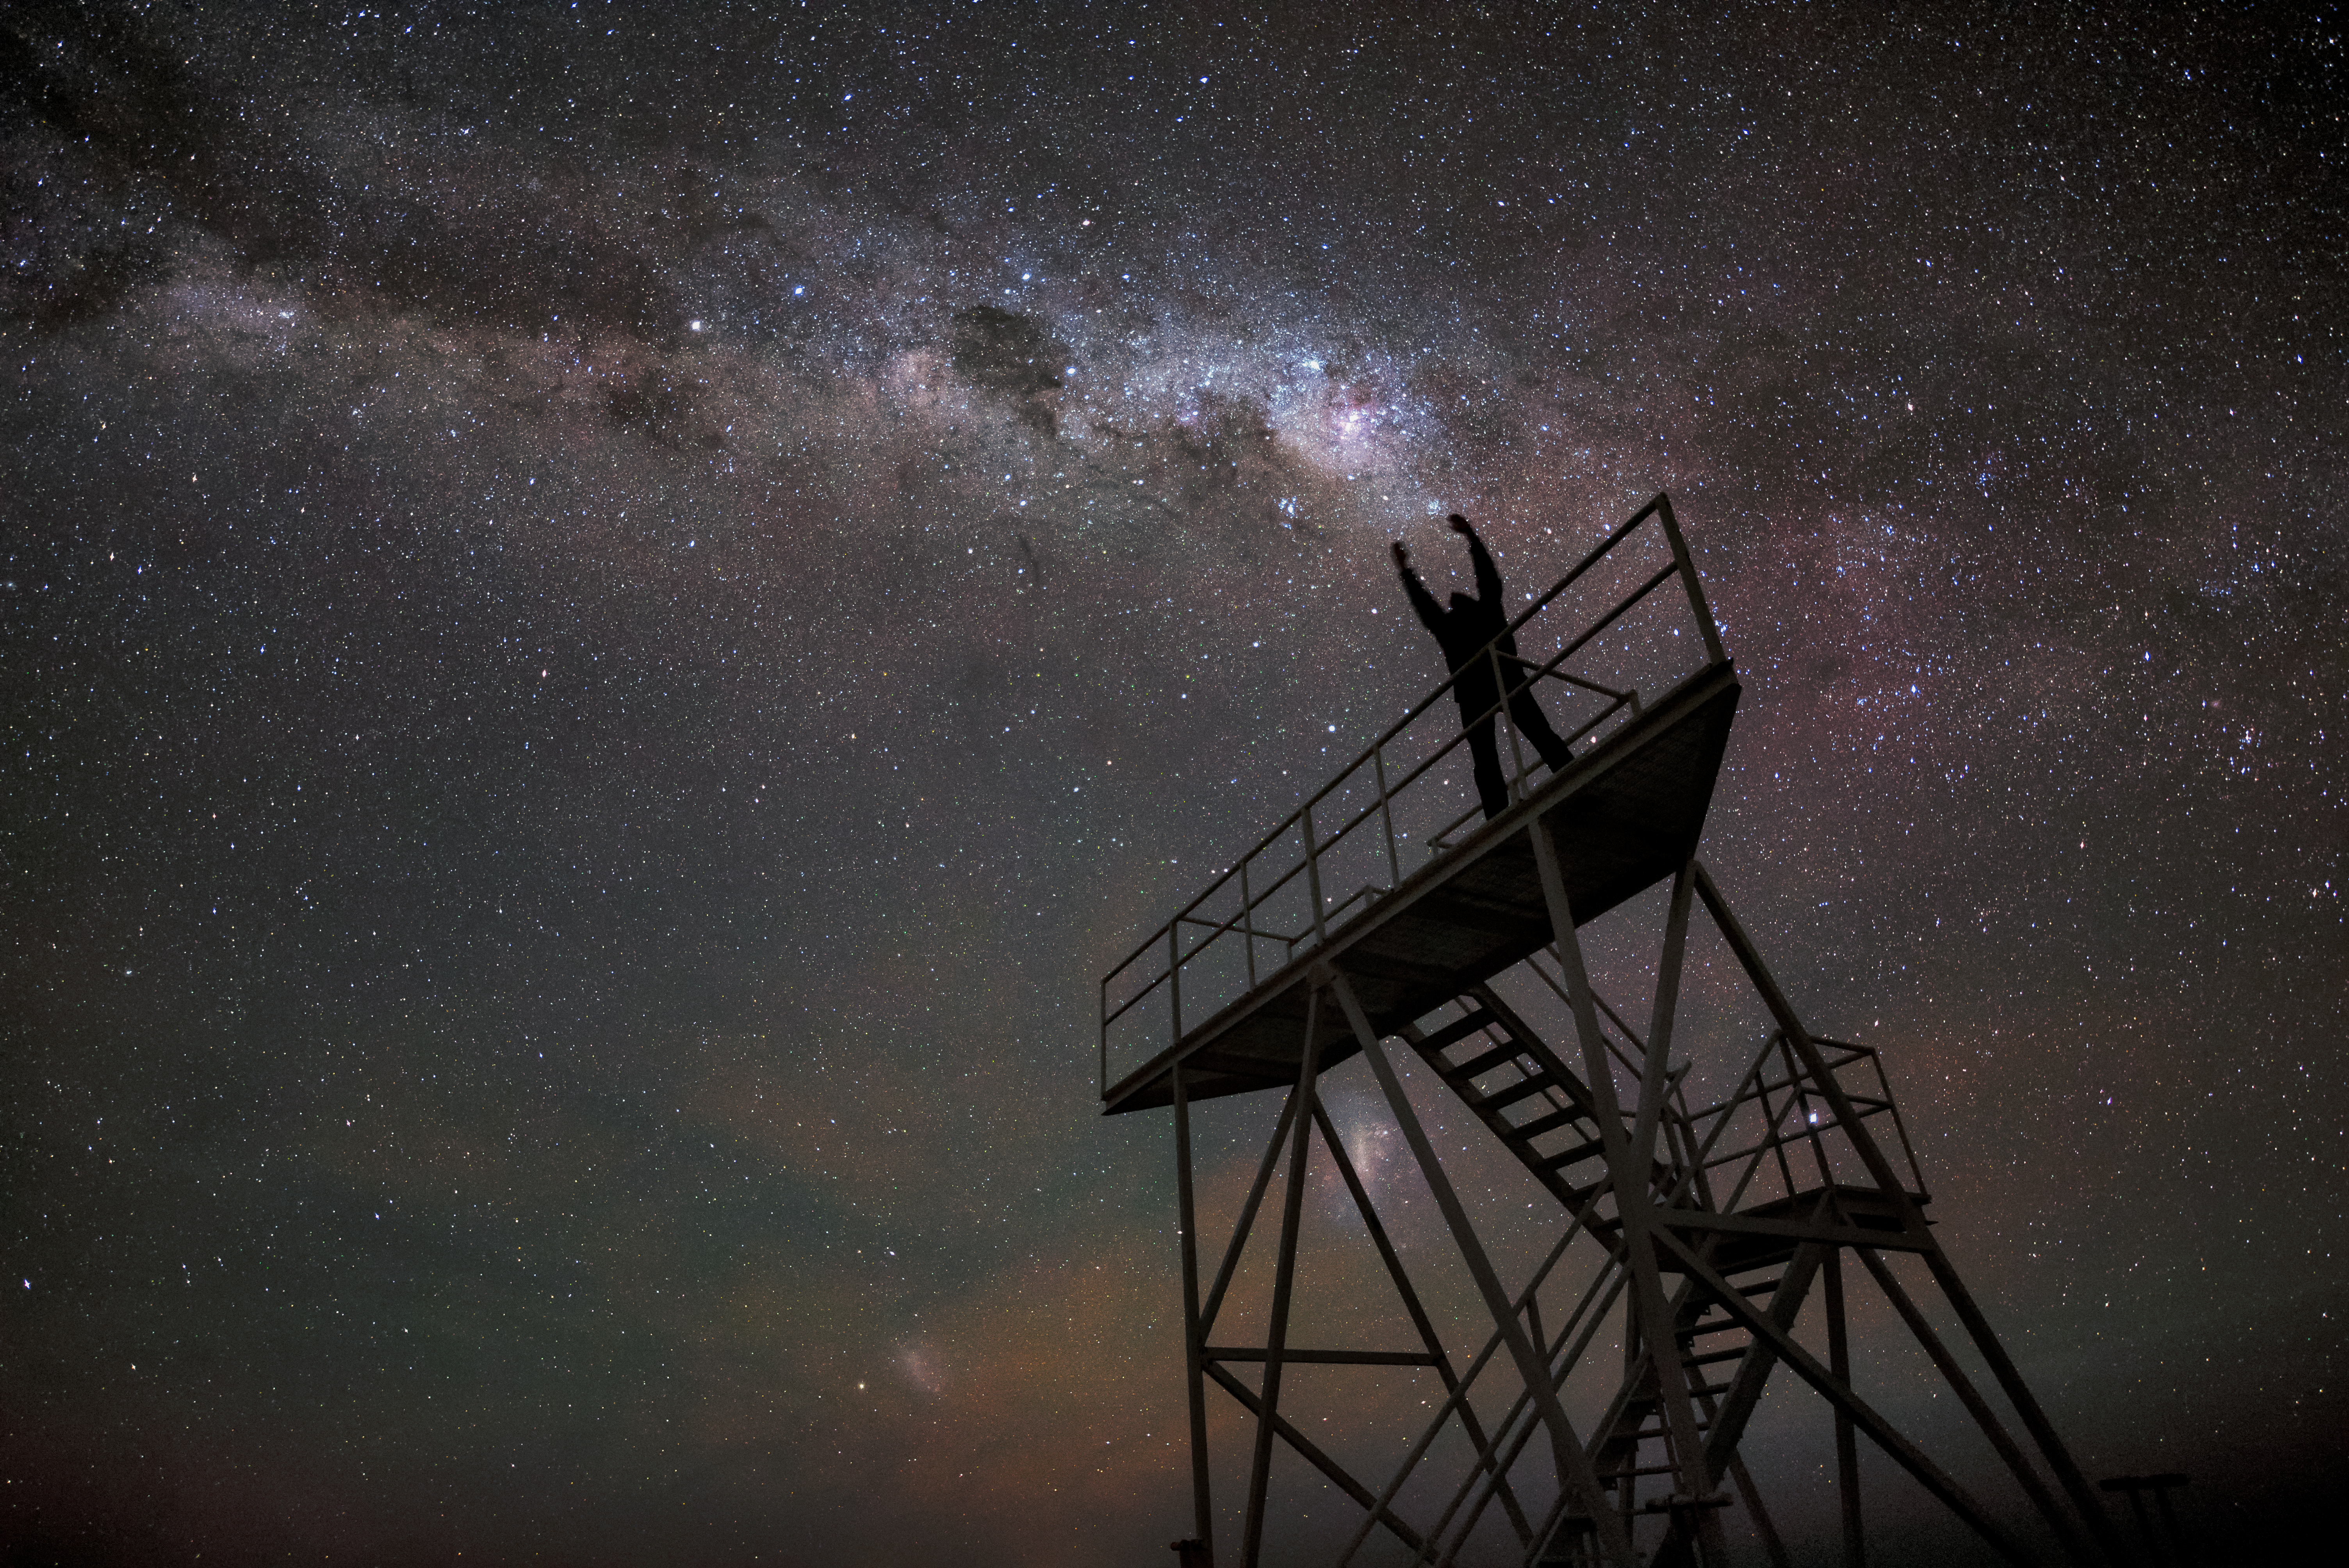

Reaching for the stars

At ESO's Paranal Observatory in Chile, the extreme altitude high up in the Atacama leads to crystal clear skies — perfect for observing the Universe. In conditions such as these, our home galaxy can seem within arm's reach.

Credit: G. Hüdepohl (atacamaphoto.com)/ESO